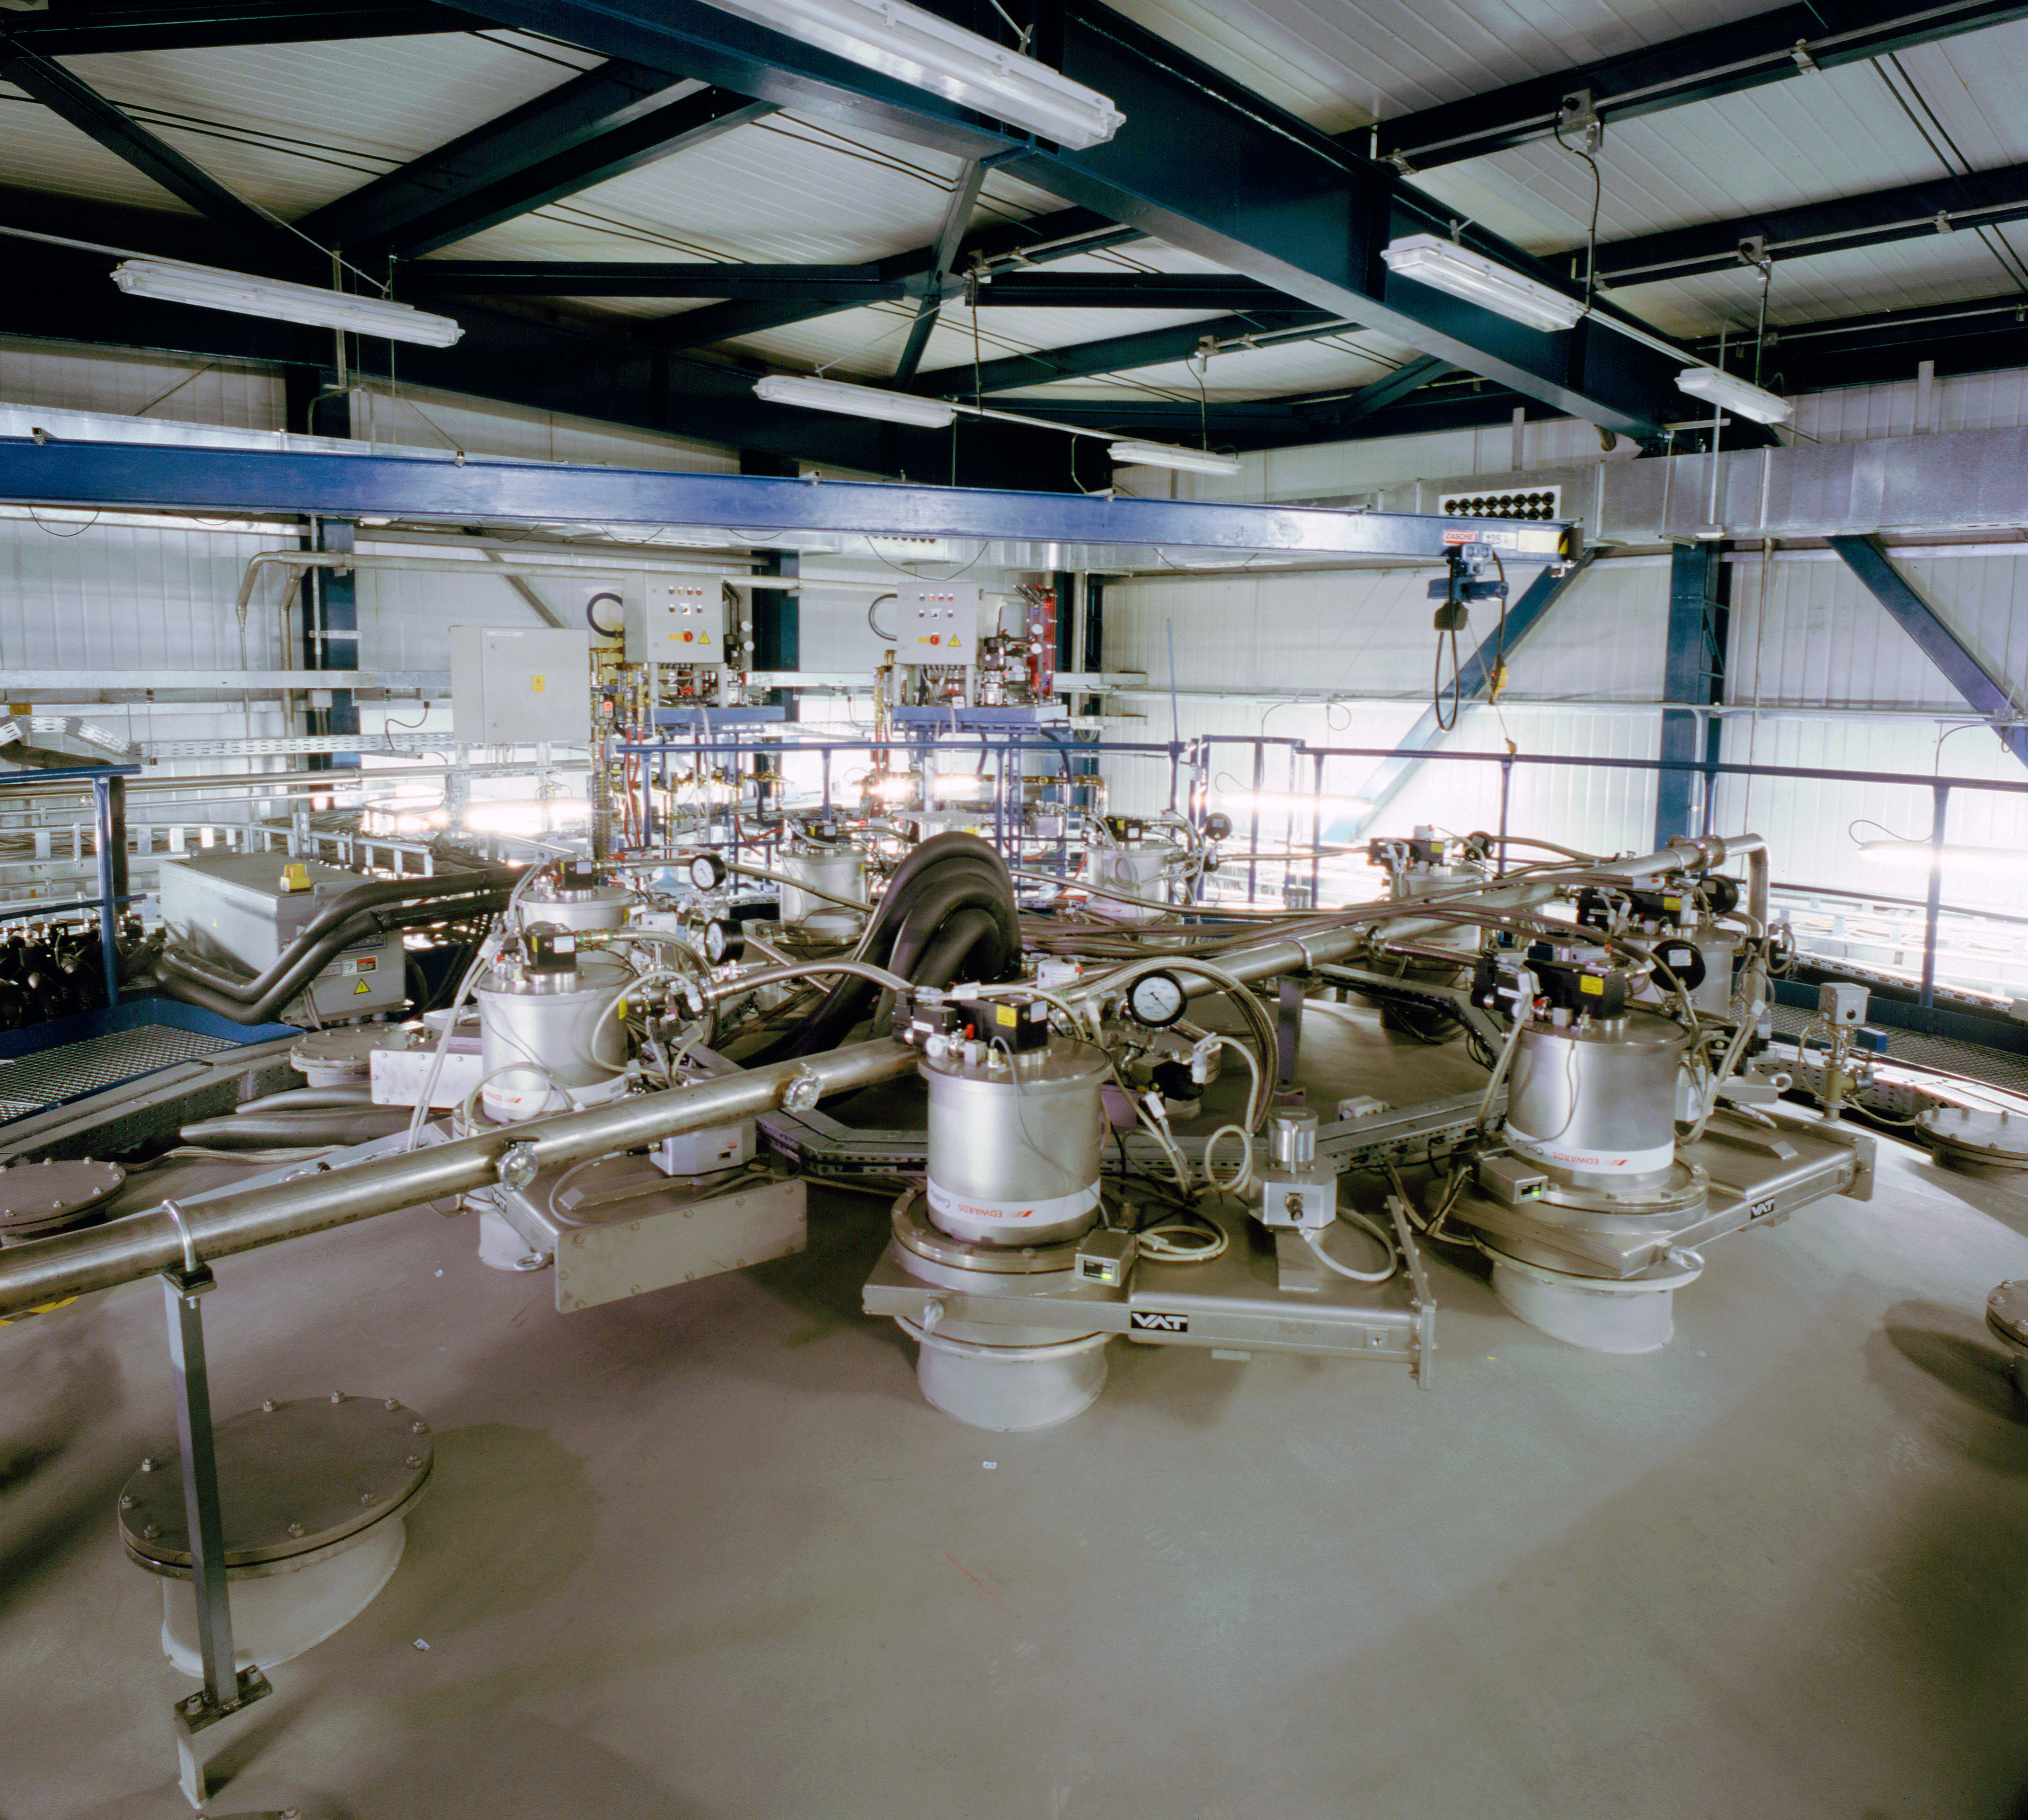

VLT mirror coating plant

This is the coating plant for the mirrors of the VLT as seen in December 2000.

Credit: ESO